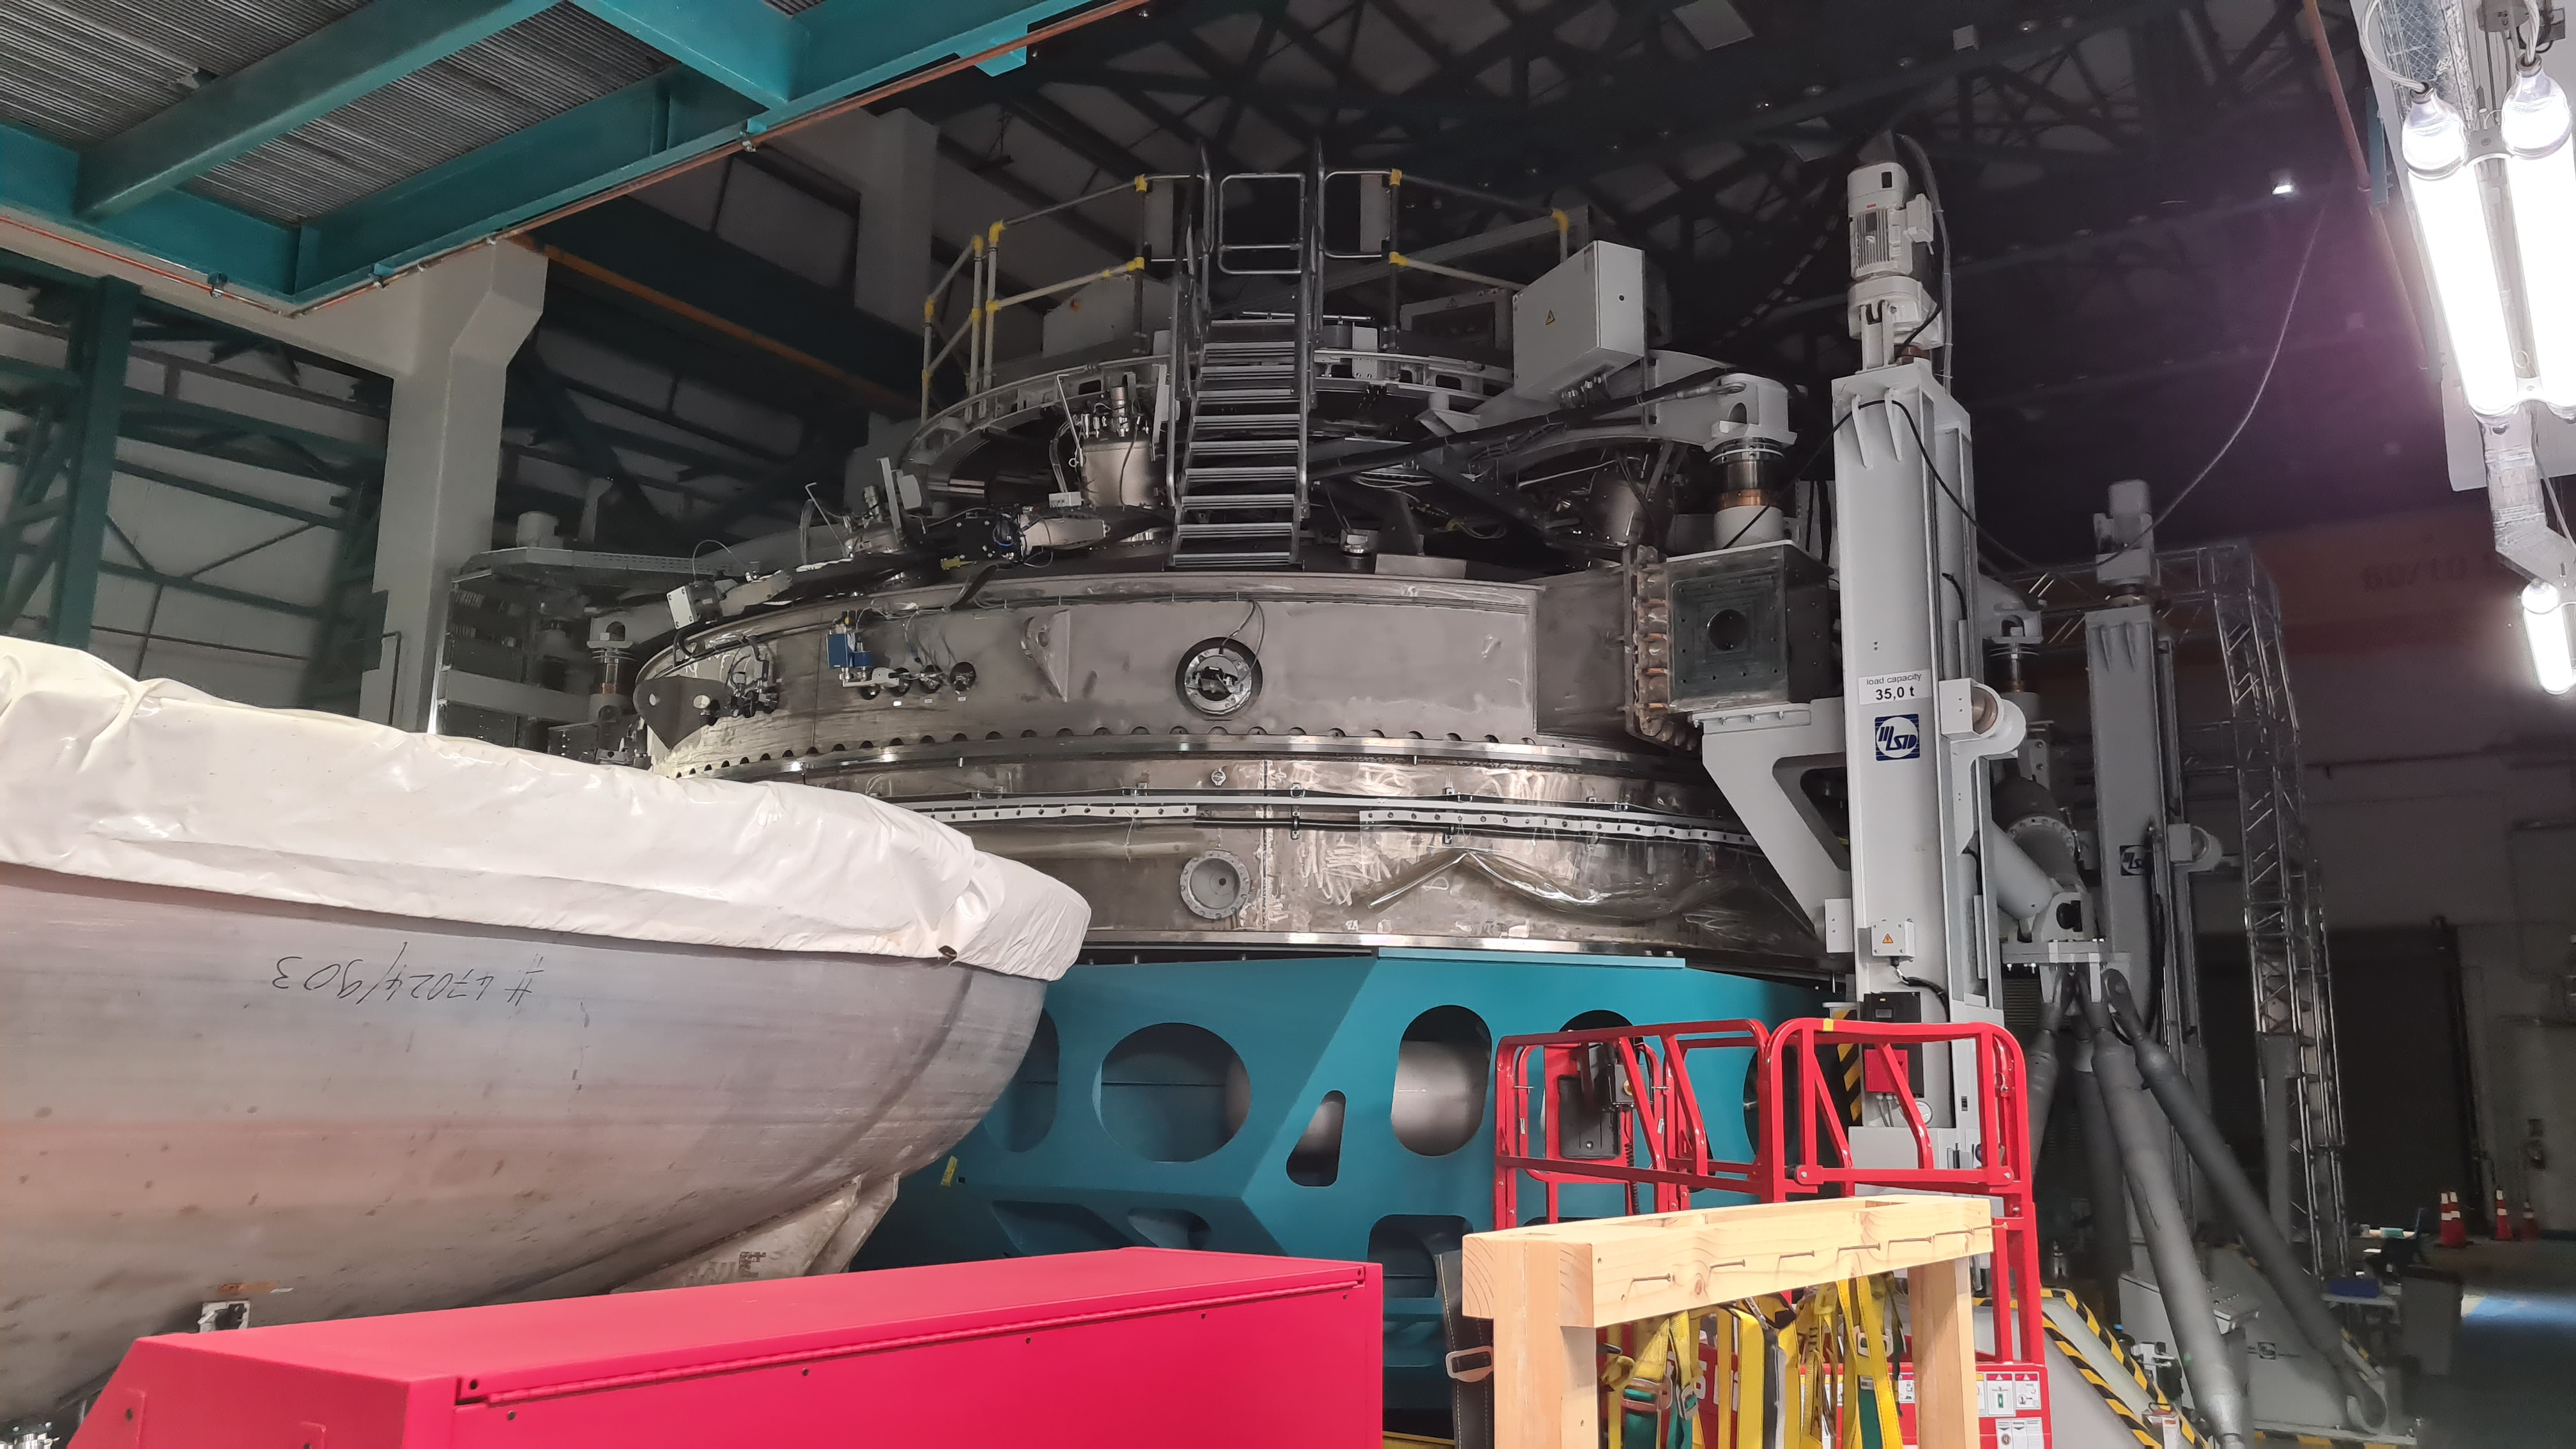

Summit Inspection May 26, 2020

A regular inspection of the Cerro Pachón construction site took place on May 26th. This visit included more work on the Dome and a detailed inspection of Telescope Mount Assembly (TMA) stored materials, as requested by TMA vendor Asturfeito.

Credit: Rubin Observatory/NSF/AURA